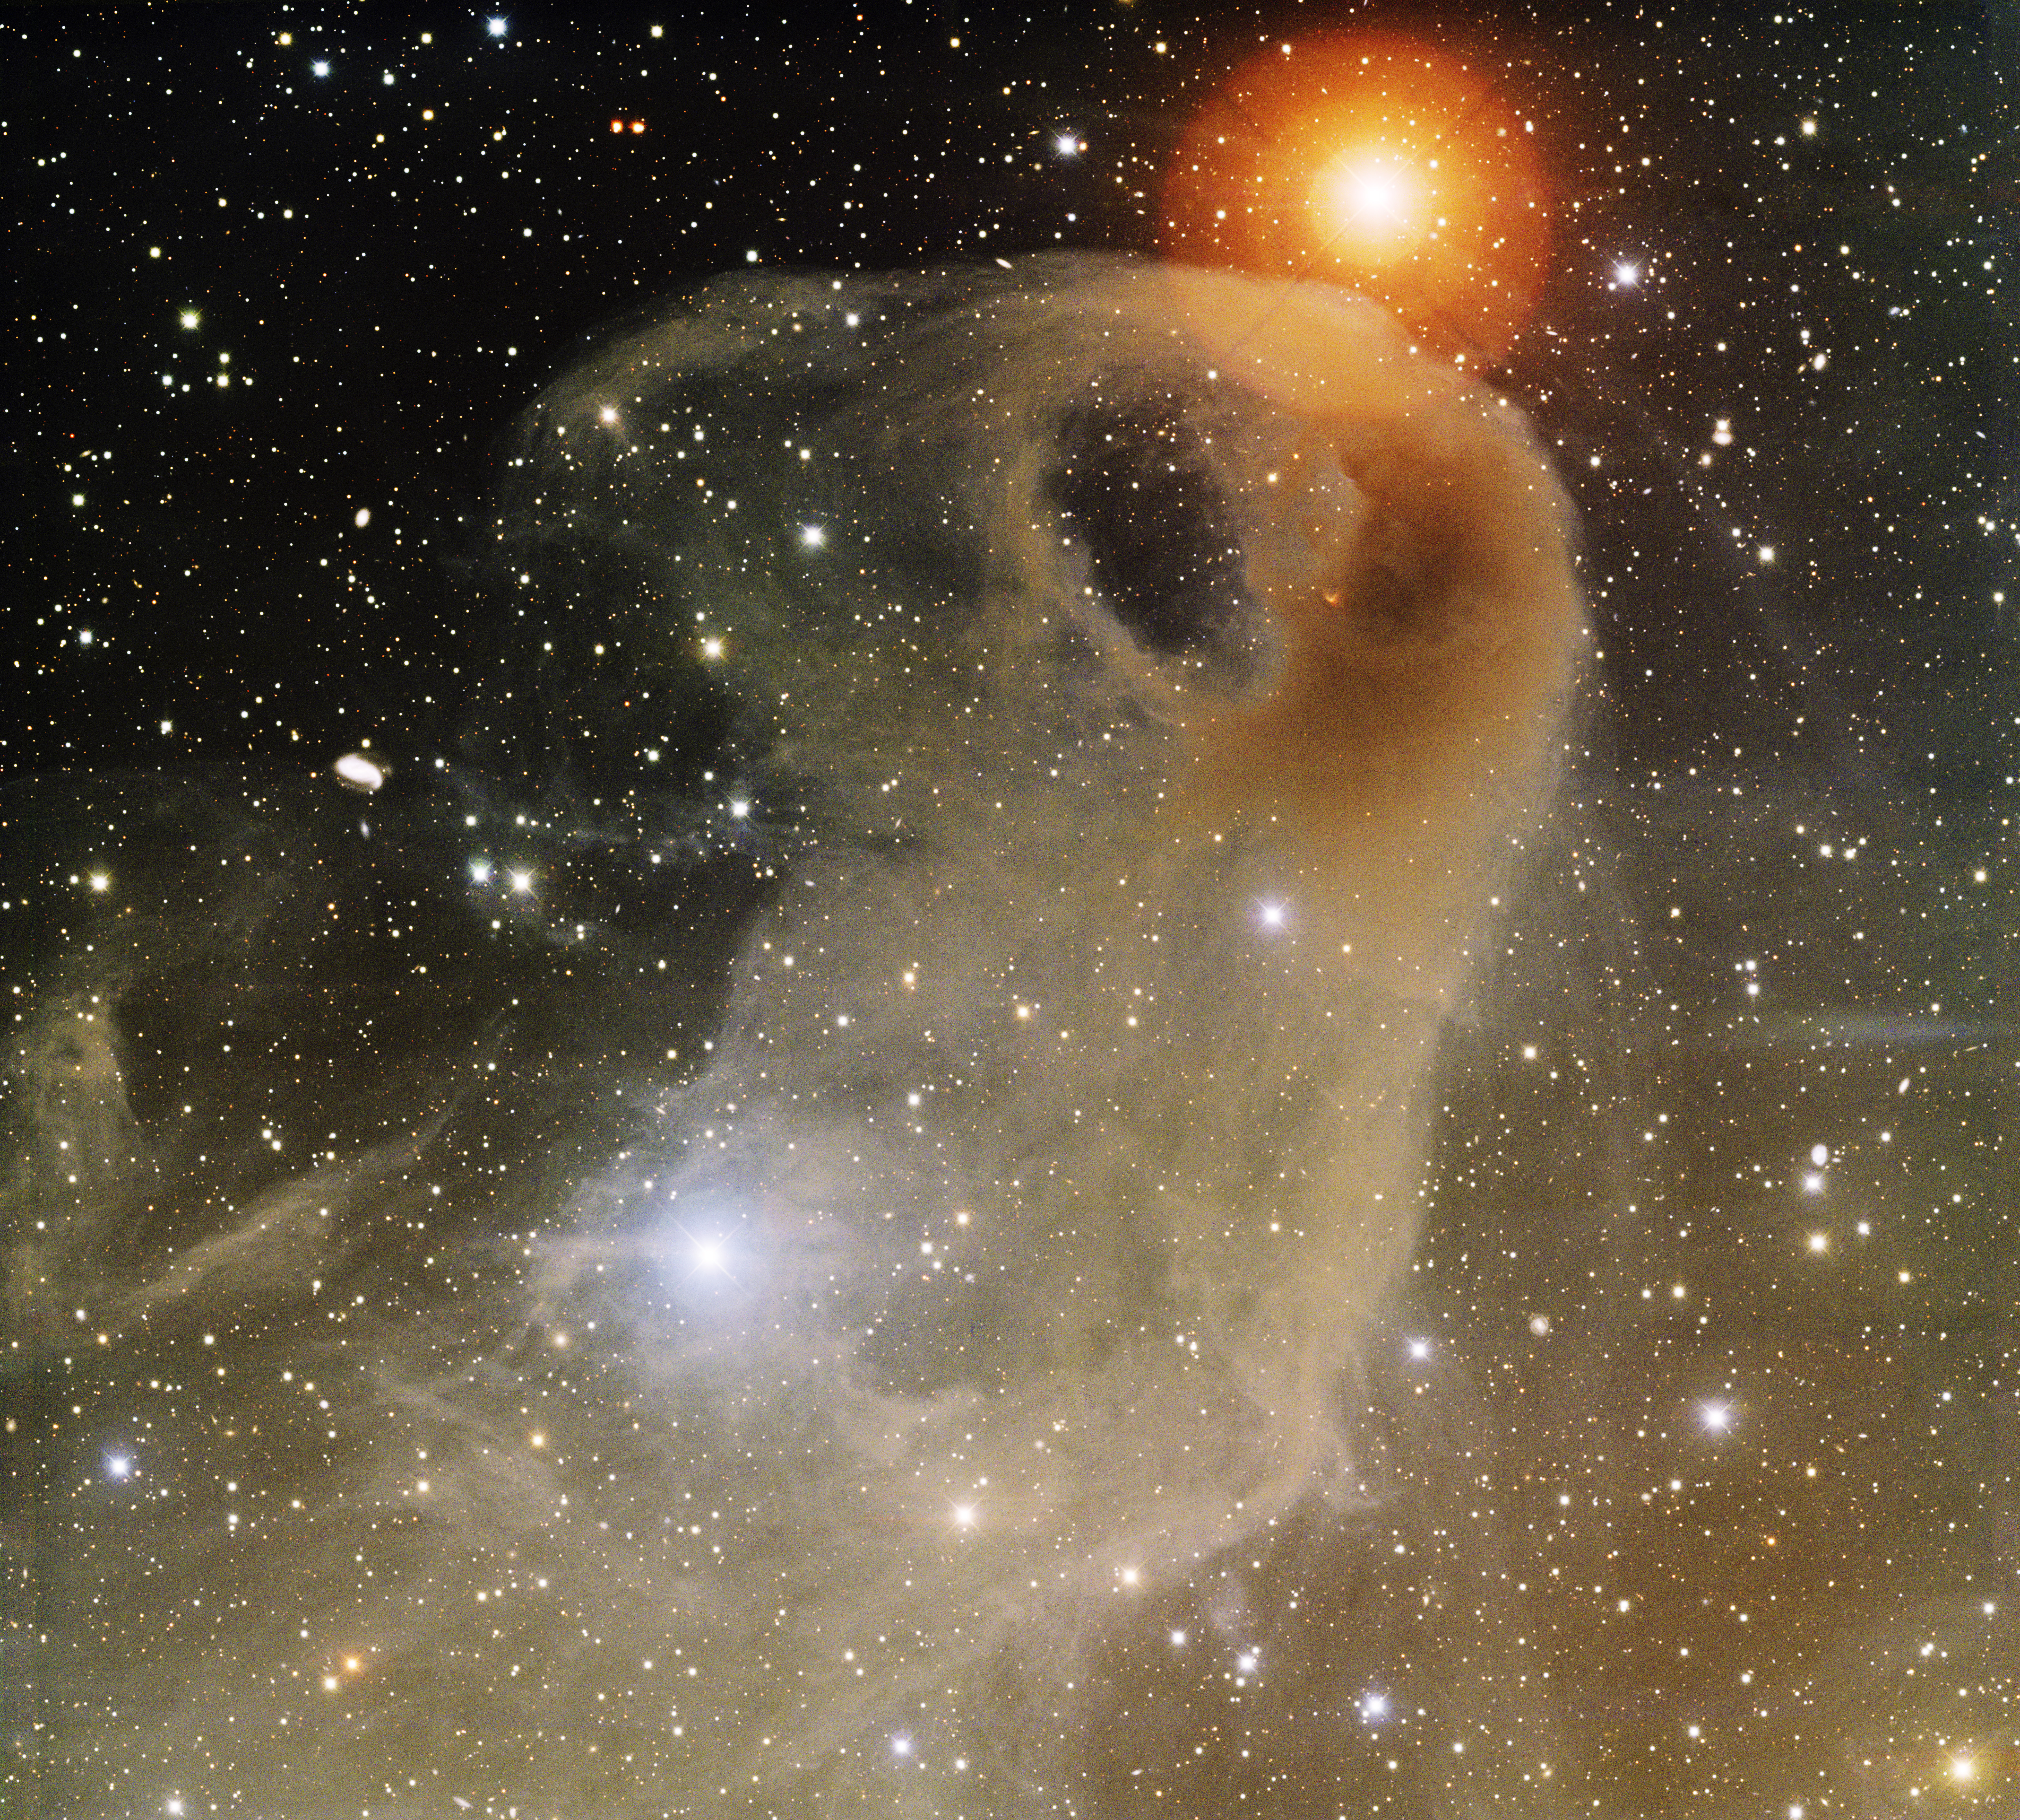

Baby Eagle Nebula, LBN 777

This image was obtained with the wide-field view of the Mosaic camera on the Mayall 4-meter telescope at Kitt Peak National Observatory. LBN 777 is a portion of the large cloud of dust and gas known as the Taurus Molecular Cloud. The brownish color is caused by large dust grains embedded in the gas. The dust reflects the light of the stars inside and near the nebula. The image was generated with observations in B (blue), V (green) and I (red) filters. In this image, North is down, East is to the right.

Credit: T.A. Rector (University of Alaska Anchorage) and H. Schweiker (WIYN and NOIRLab/NSF/AURA)